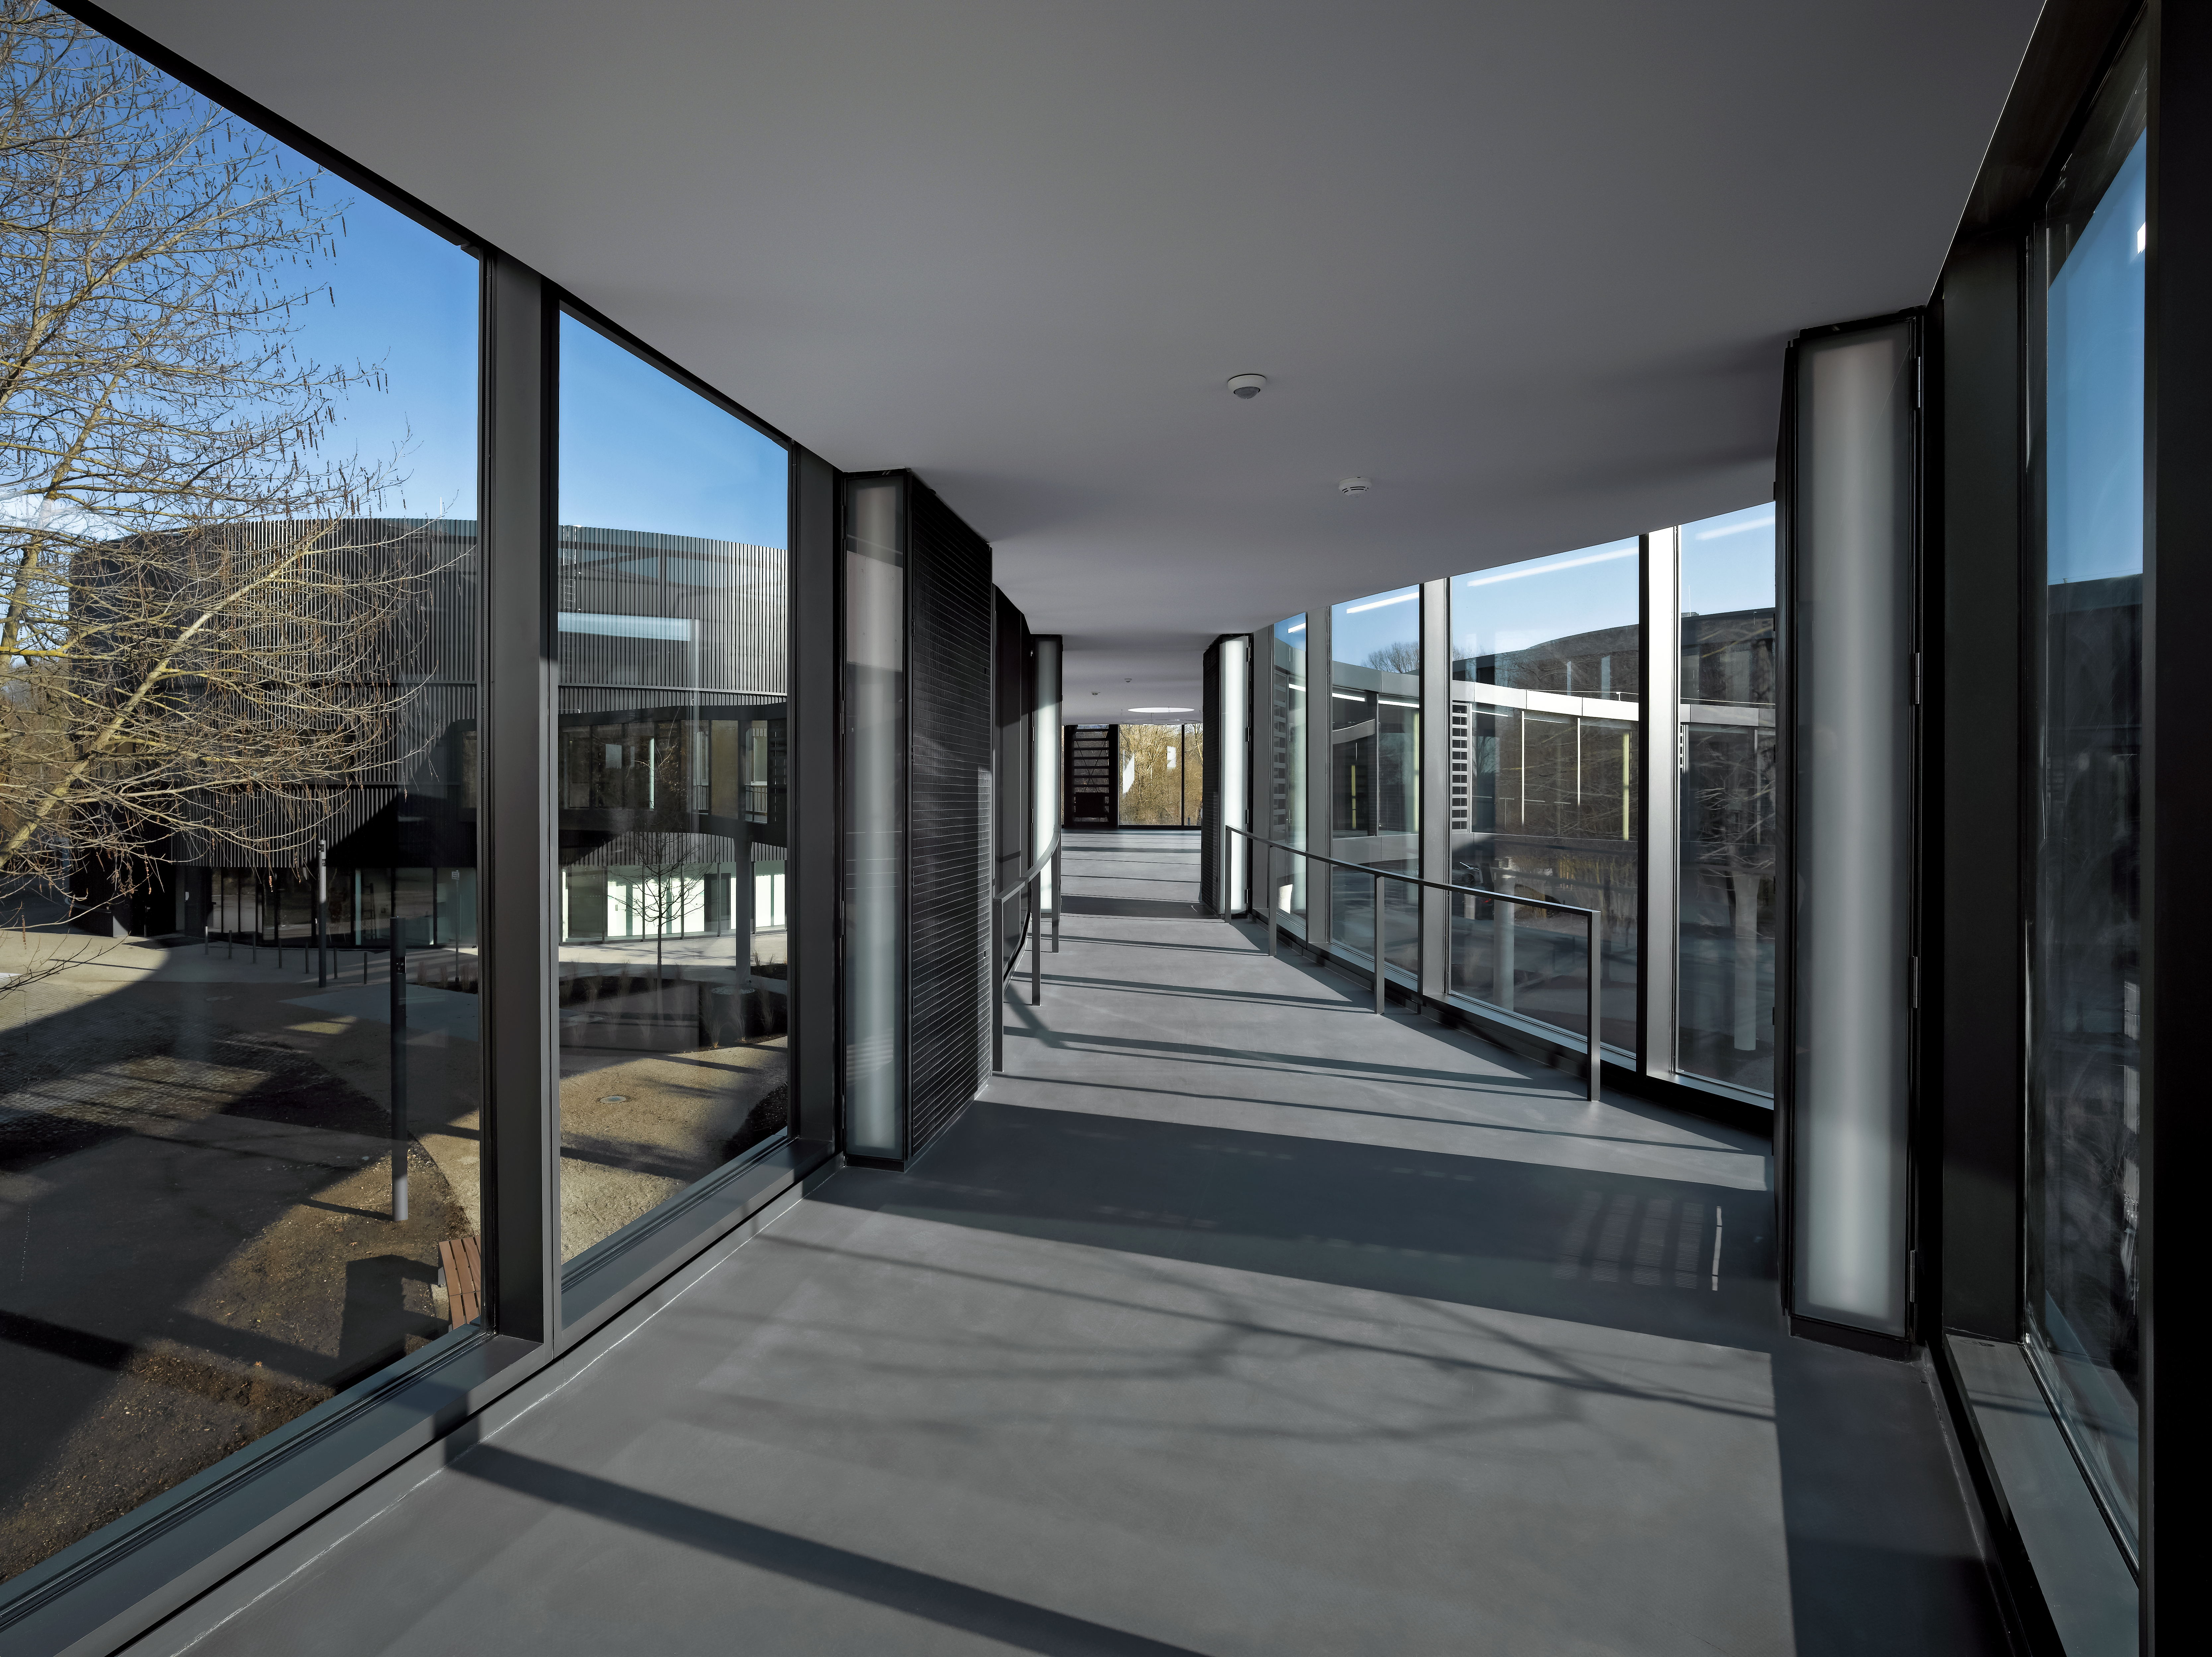

A connecting bridge

A bridge with large glass windows is connecting the two new buildings with the original Headquarters.

Credit: Roland Halbe/ESO